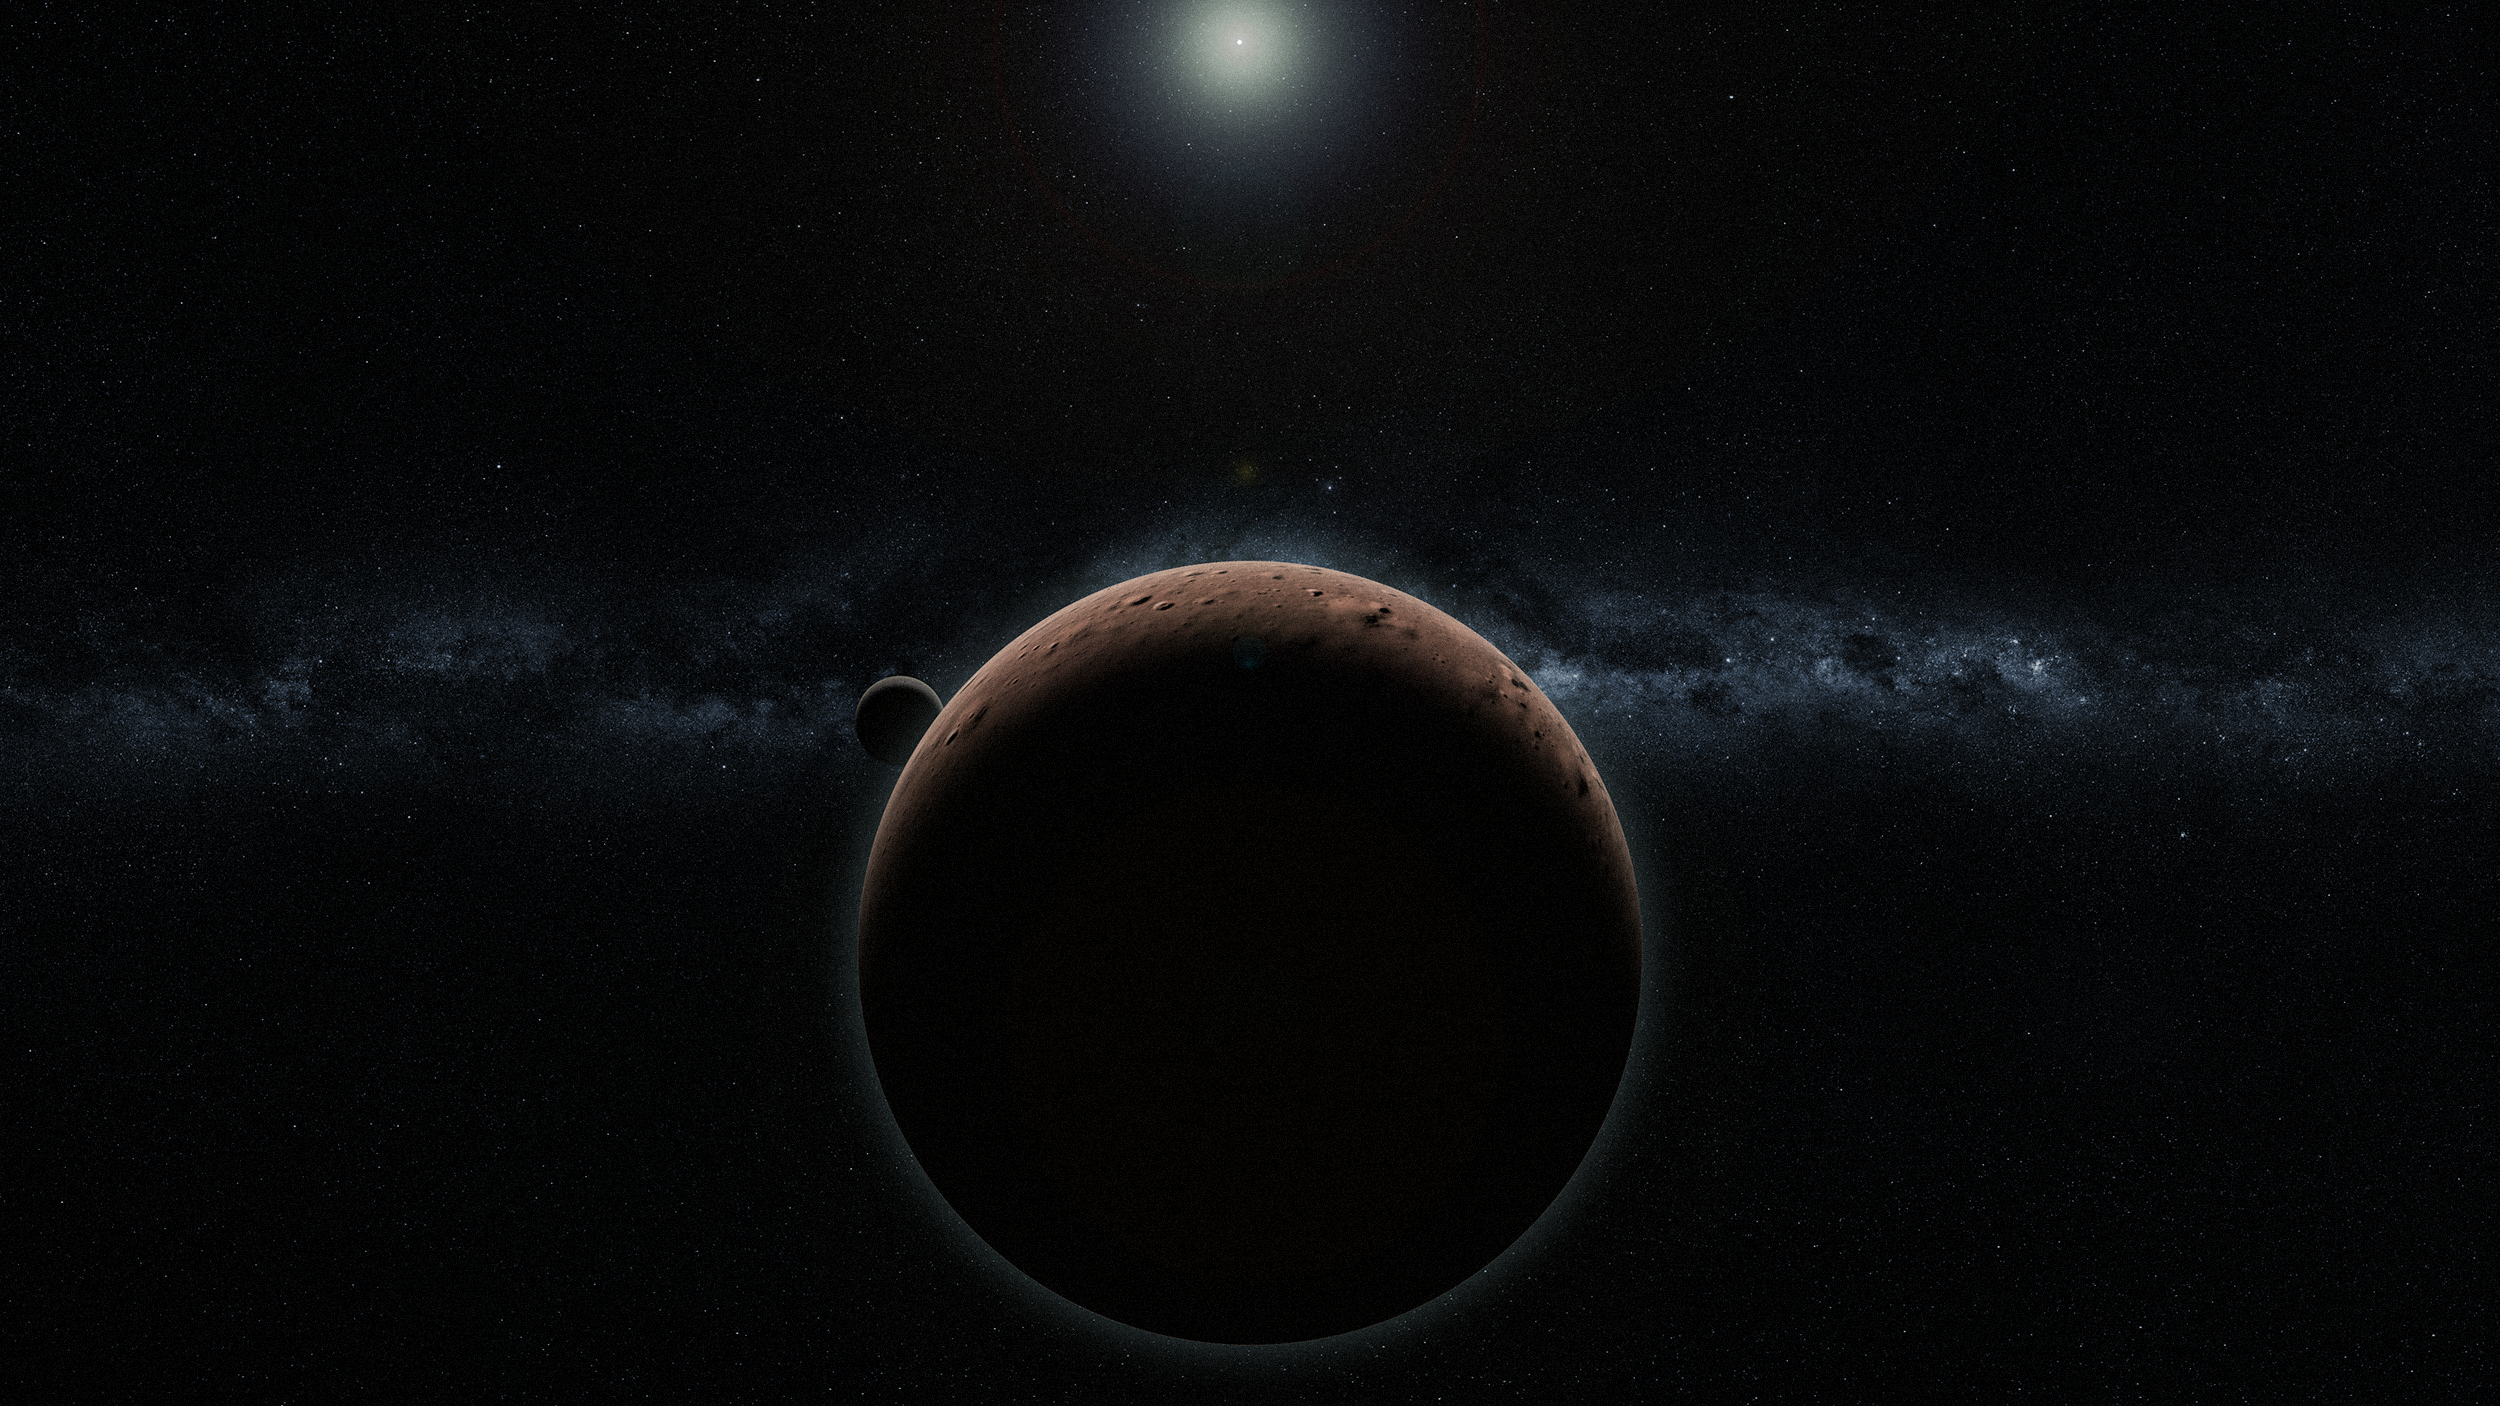

Artist’s rendering of 2007 OR10

This image shows an artist’s rendering of 2007 OR10, the subject of a naming competition that closes on 10 May 2019.

Credit: Alex H. Parker